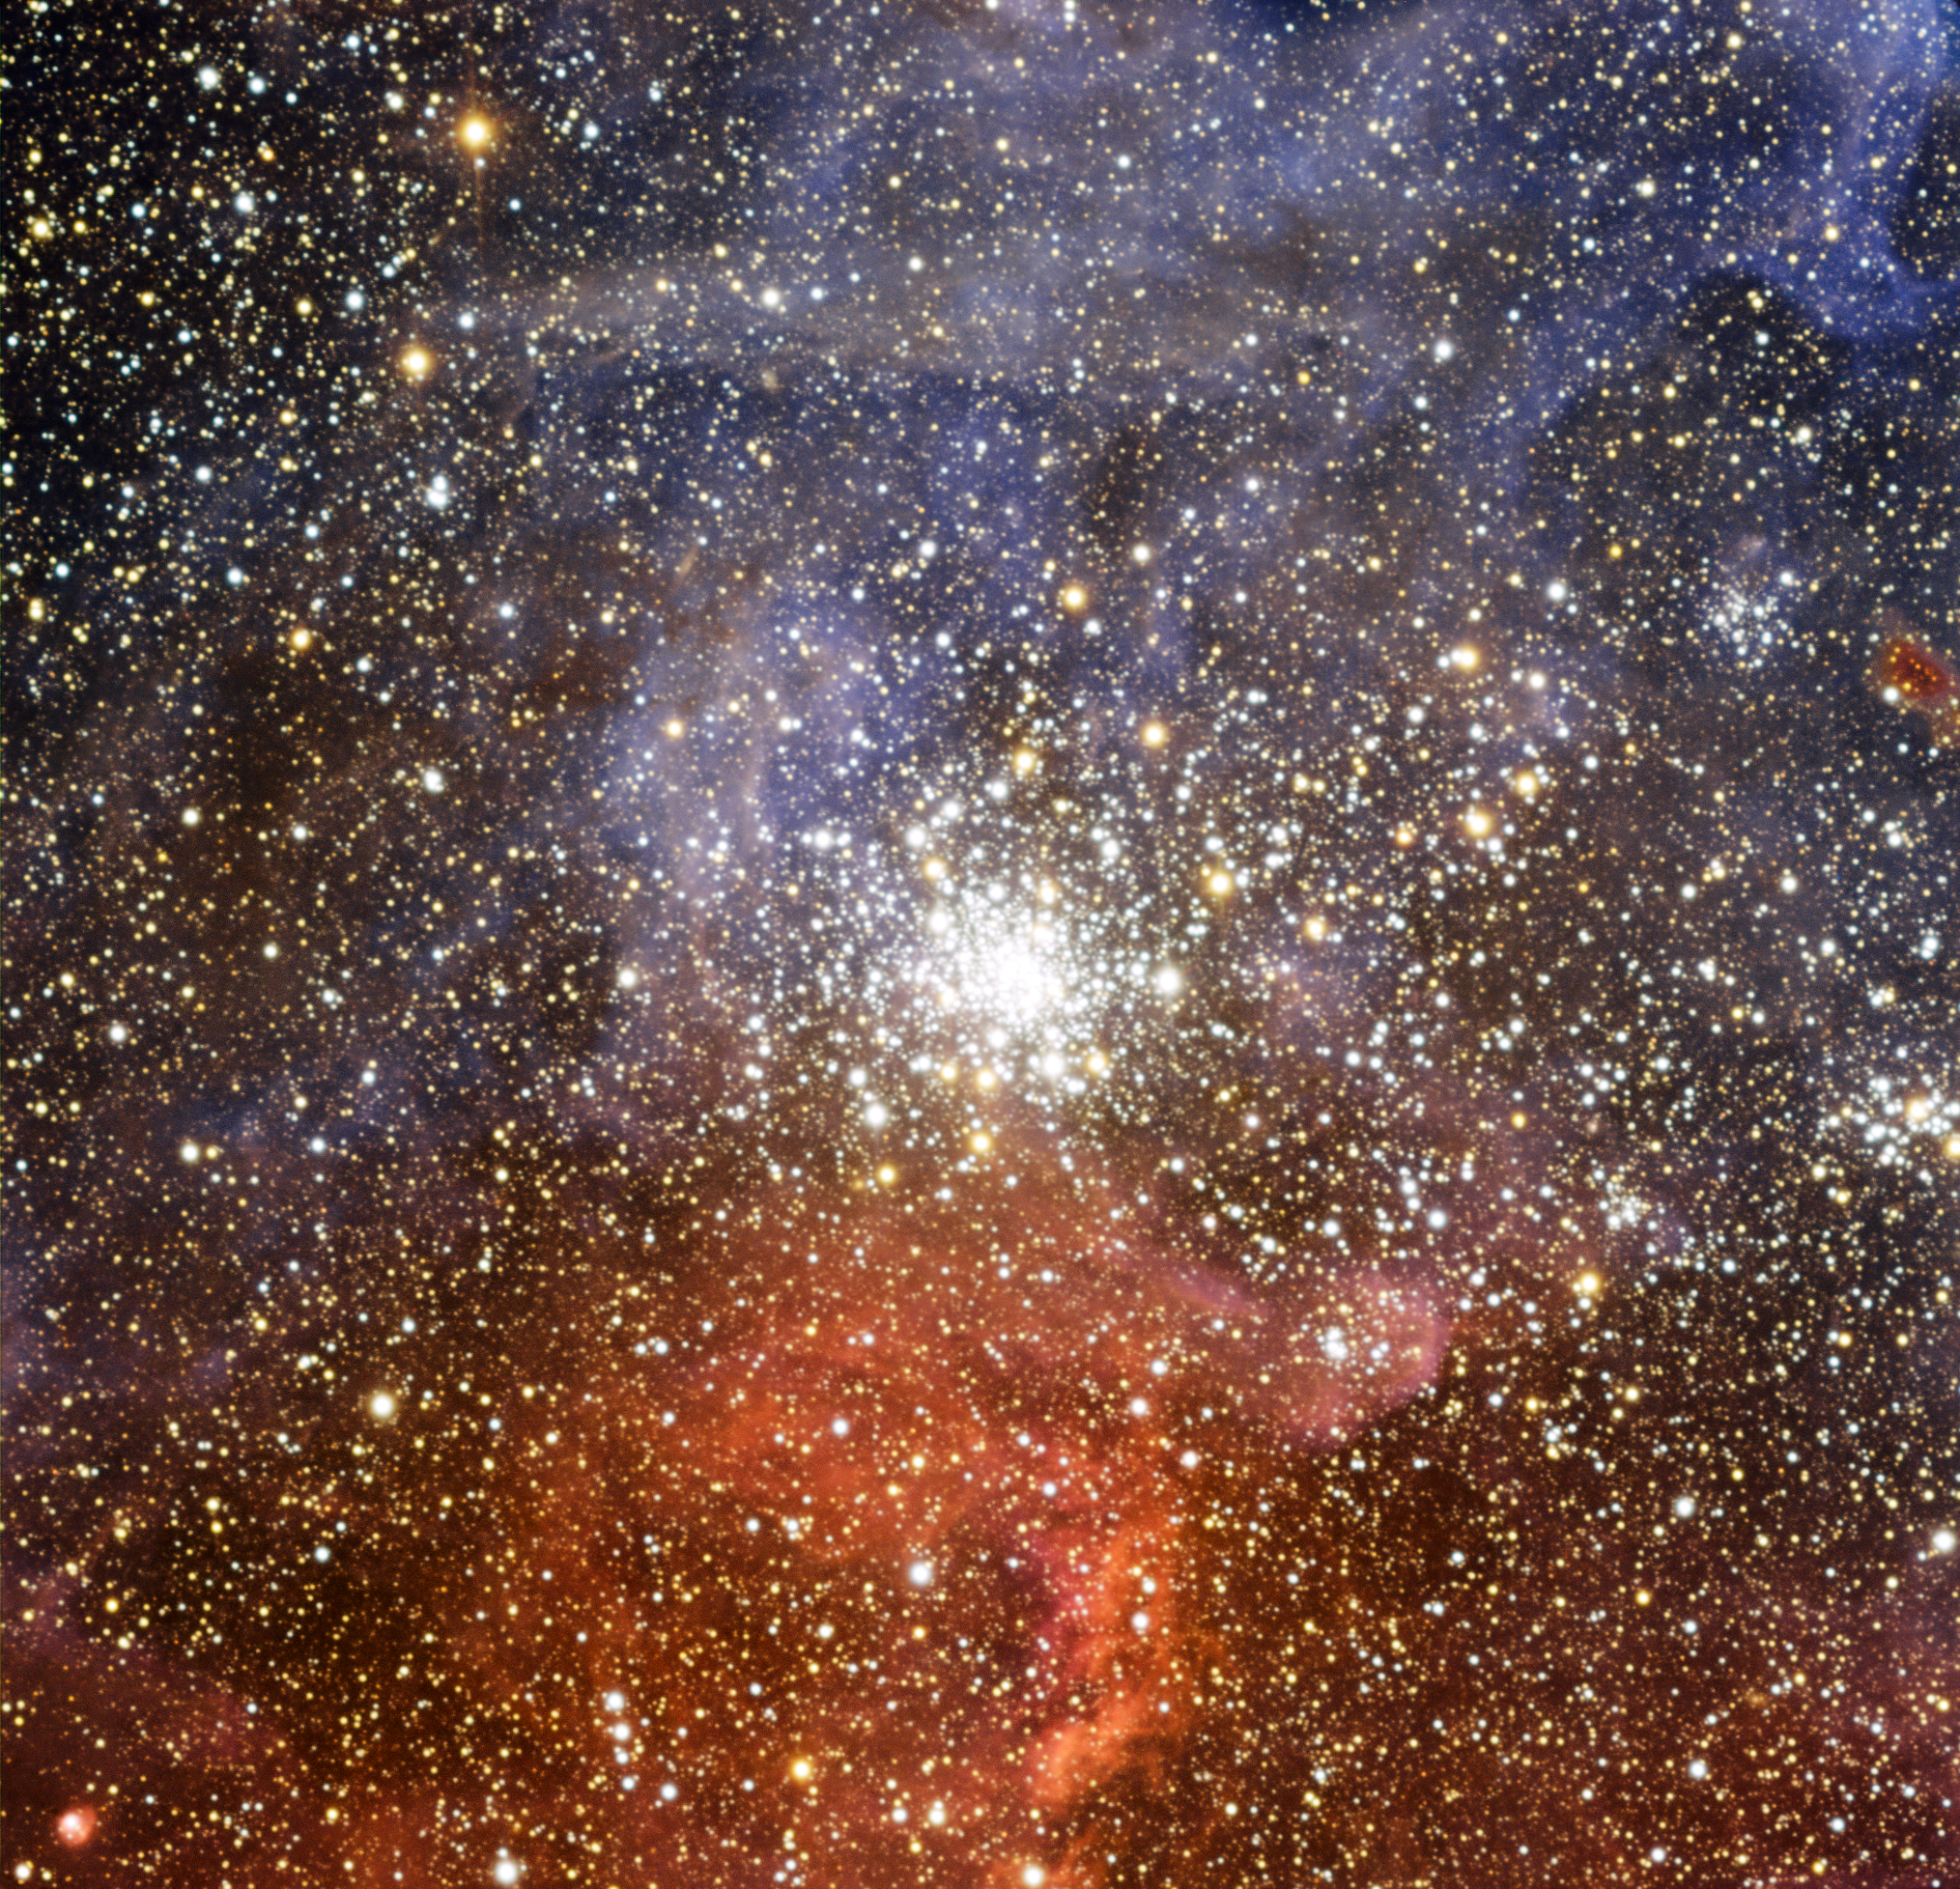

The star cluster NGC 2100 in the Large Magellanic Cloud

The brilliant star cluster NGC 2100 lies in the Large Magellanic Cloud, a small satellite galaxy of the Milky Way. This image was taken with the EMMI instrument on the ESO New Technology Telescope (NTT) at the La Silla Observatory in Chile. This star cluster lies close to the Tarantula Nebula and some of the colourful outer parts of the nebula appear in this image. The smaller cluster, close to the right-hand edge of the picture and just below centre, is NGC 2092.

Credit: ESO